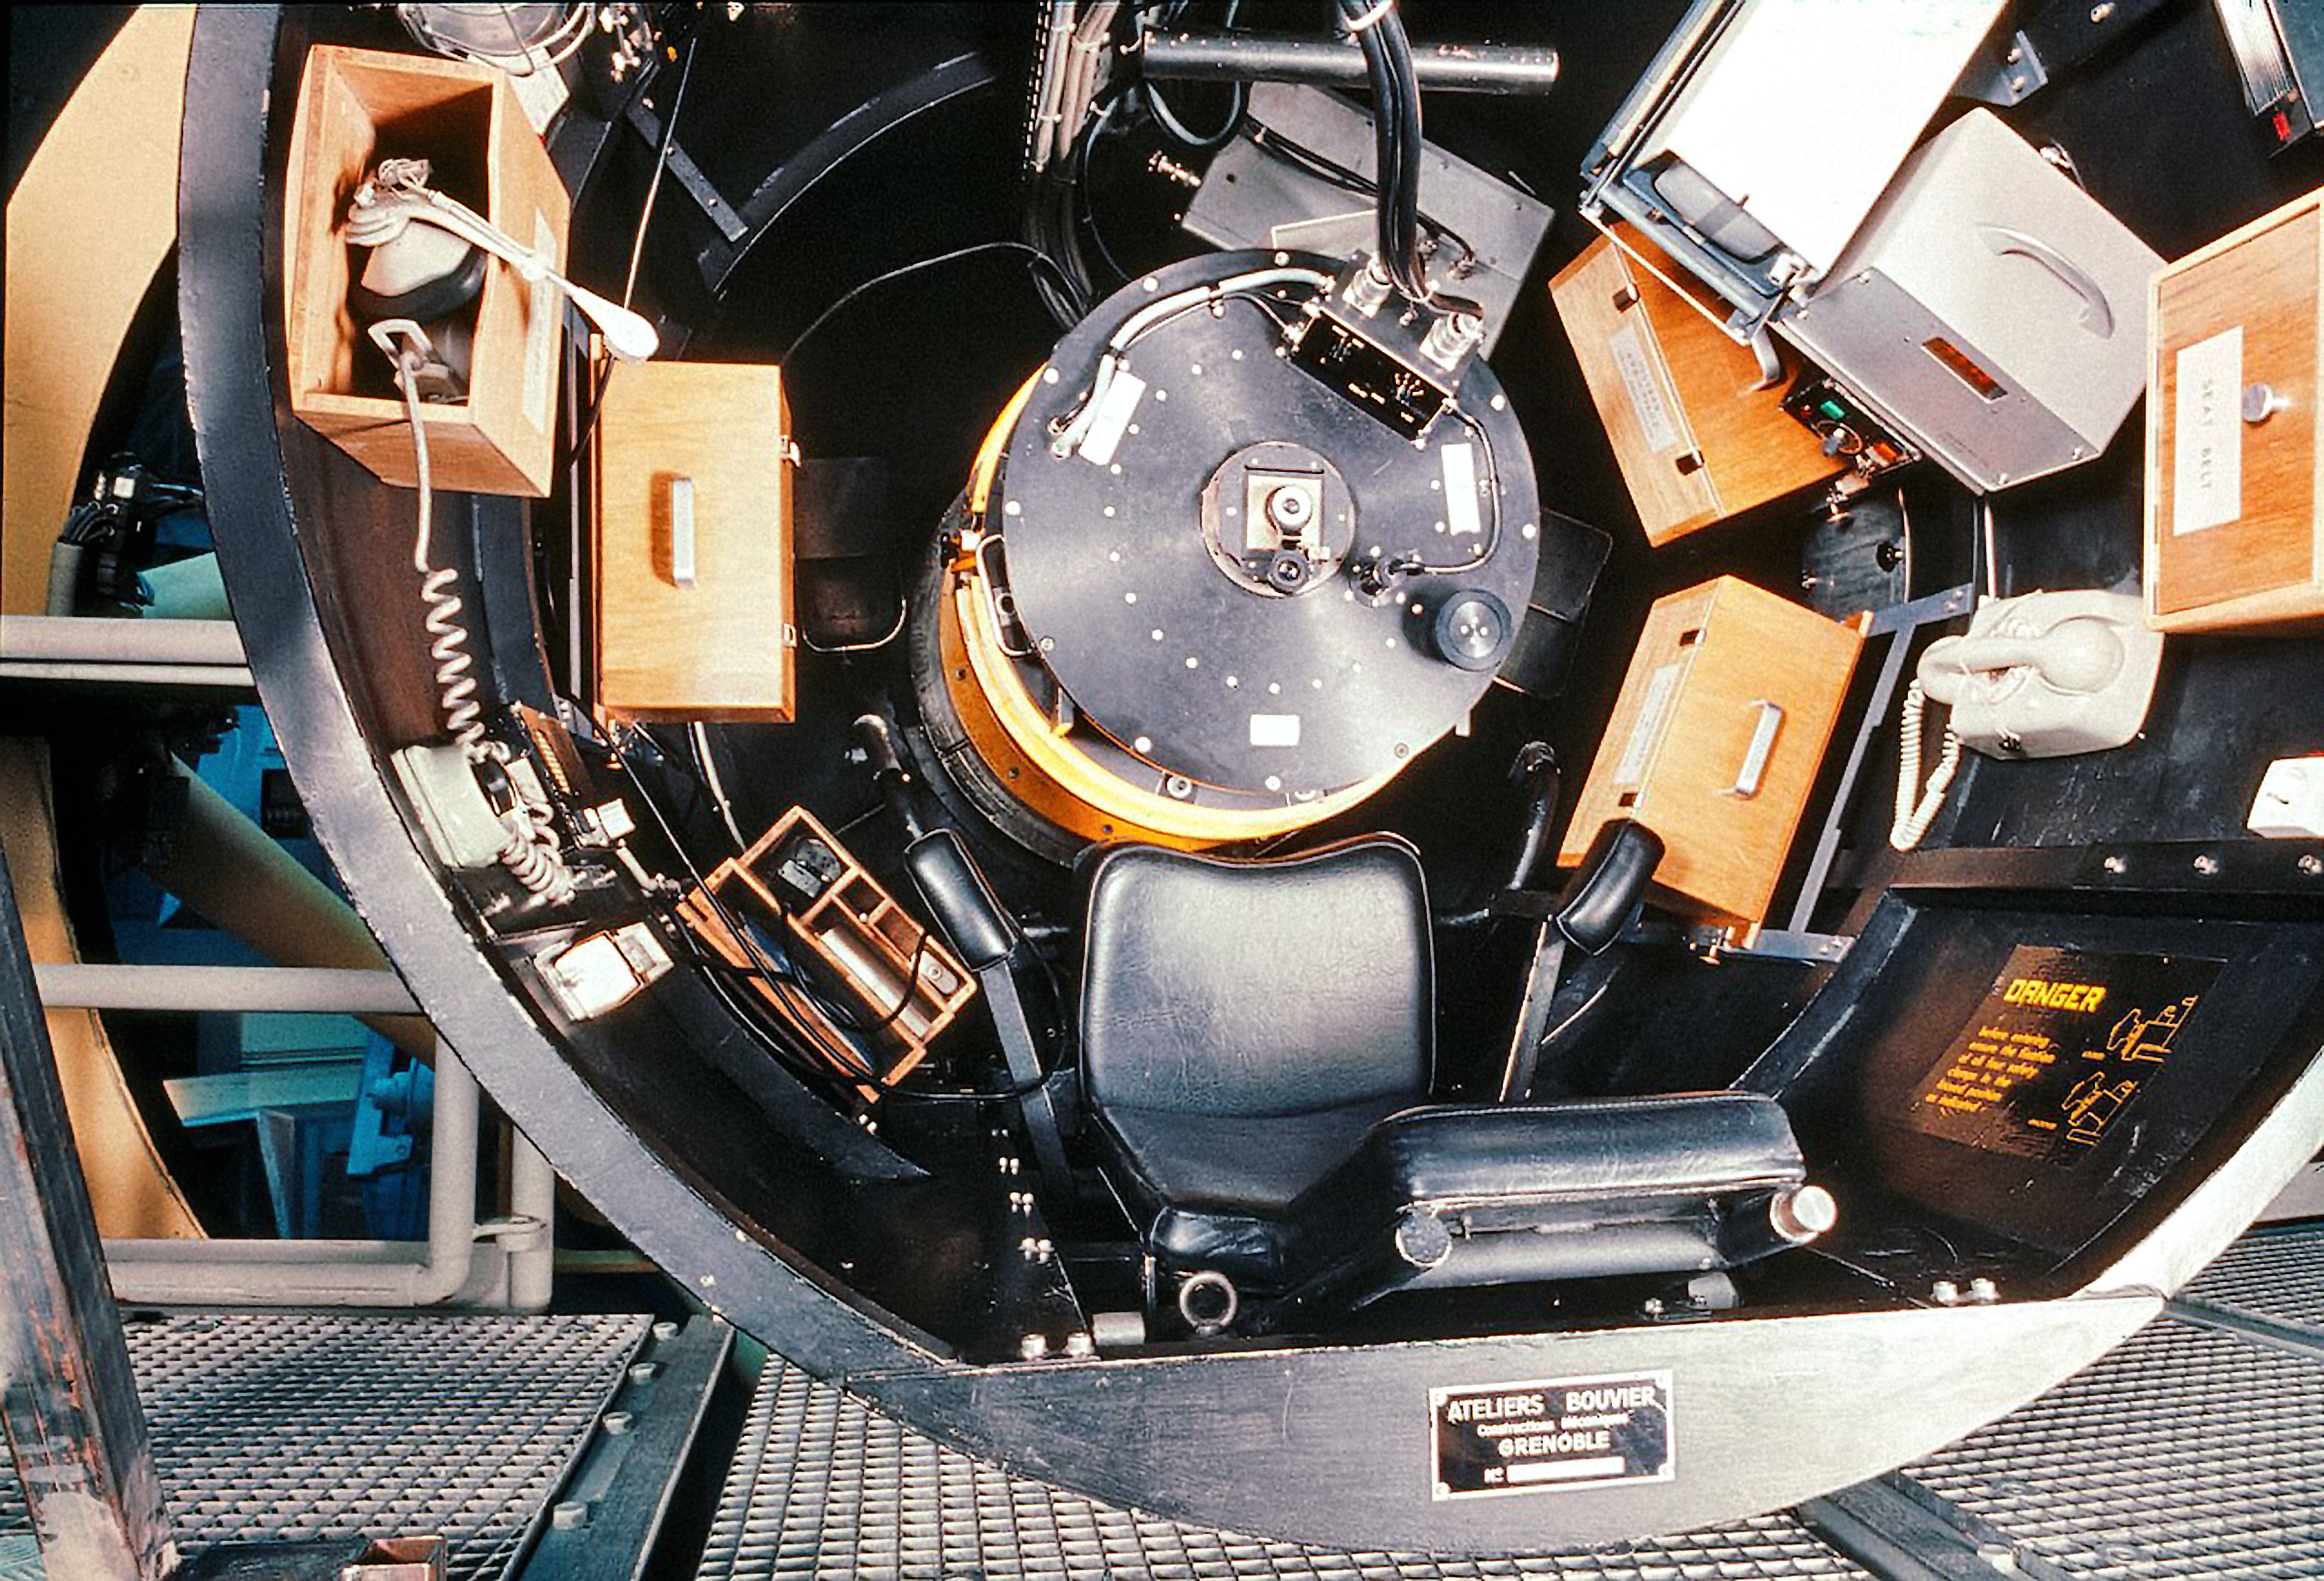

The Observer's cage of the ESO 3.6-metre telescope

The observer's cage above the secondary mirror of the 3.6-m telescope.The telescope's main structure is tilted to 90º, to allow the observer to take a seat.

Credit: ESO